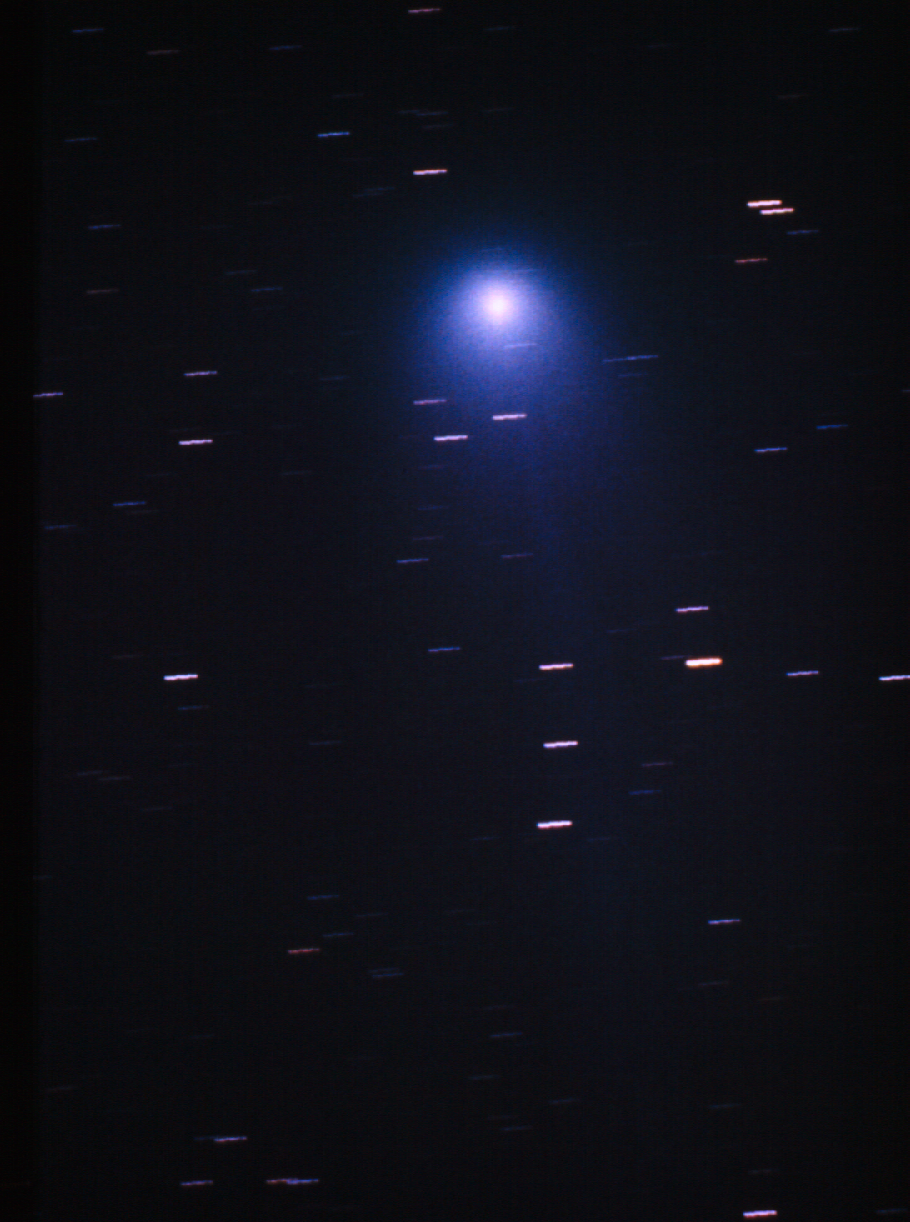

Comet Hyakutake

Image showing comet Hyakutake. The comet was discovered in 1996 by Yuji Hyakutake in Japan, and was initially designated Comet C/1996 B2.

Credit: ESO